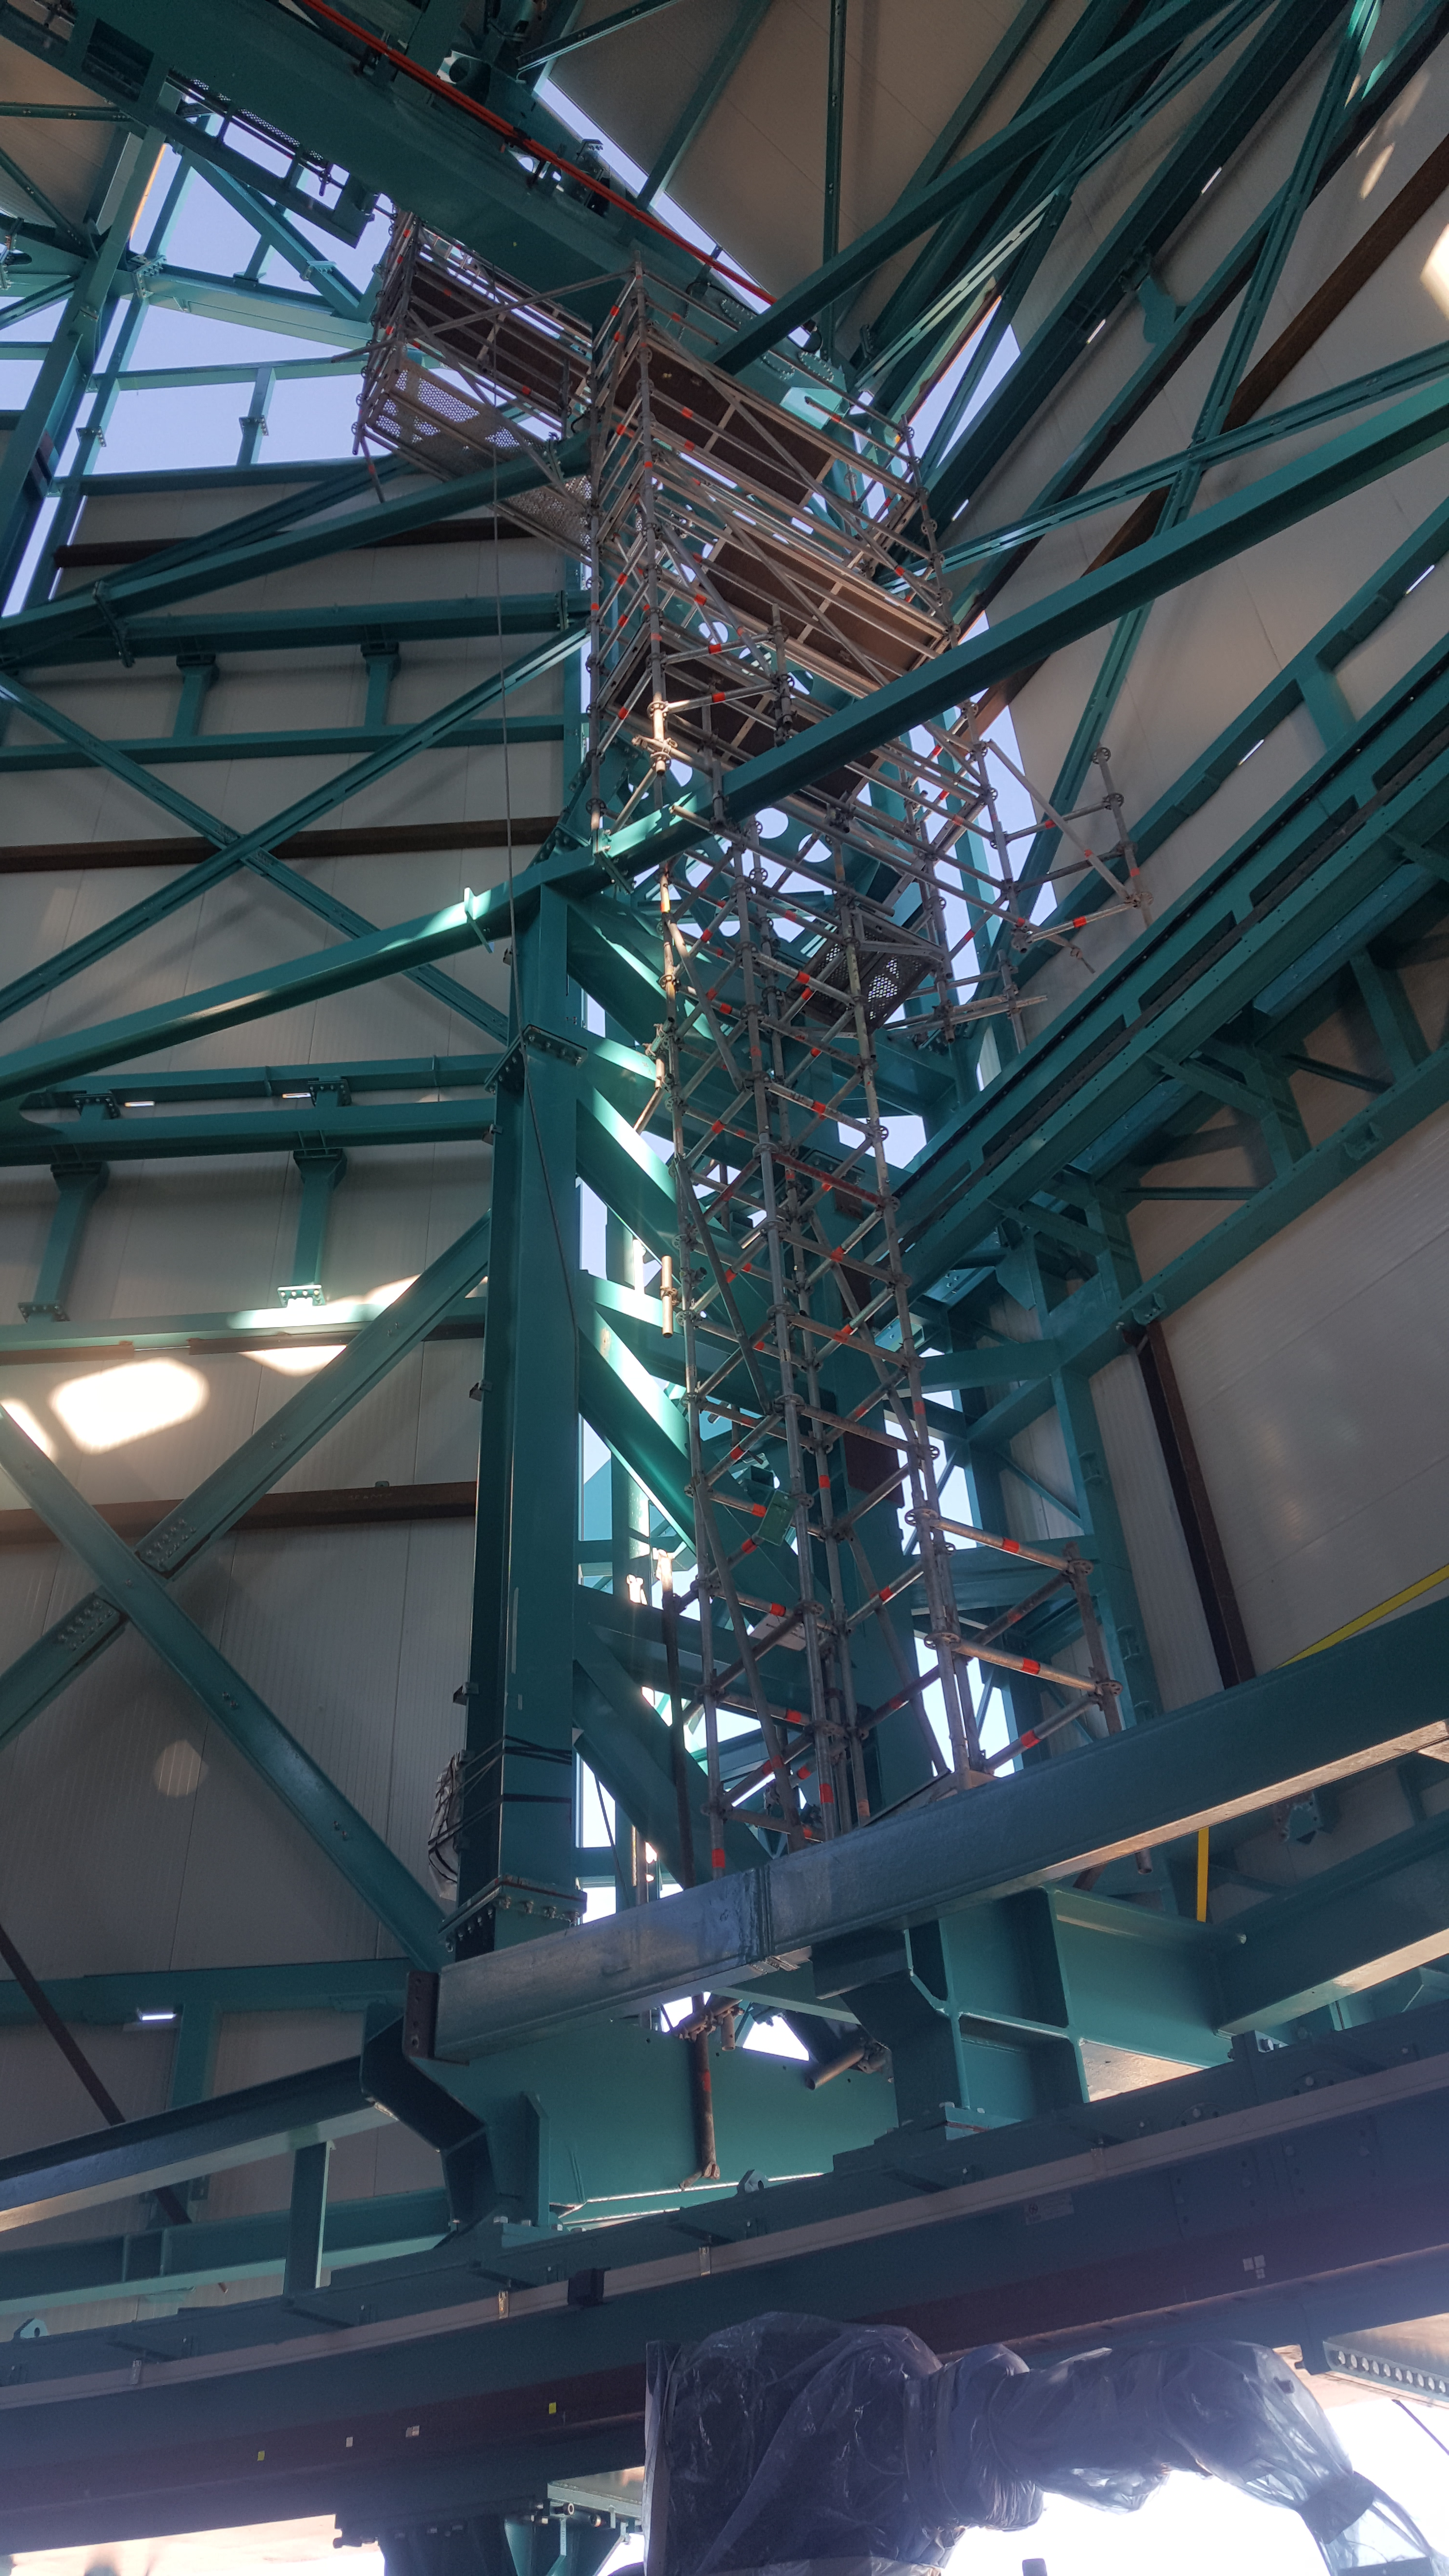

Summit Inspection May 26, 2020

A regular inspection of the Cerro Pachón construction site took place on May 26th. This visit included more work on the Dome and a detailed inspection of Telescope Mount Assembly (TMA) stored materials, as requested by TMA vendor Asturfeito.

Credit: Rubin Observatory/NSF/AURA